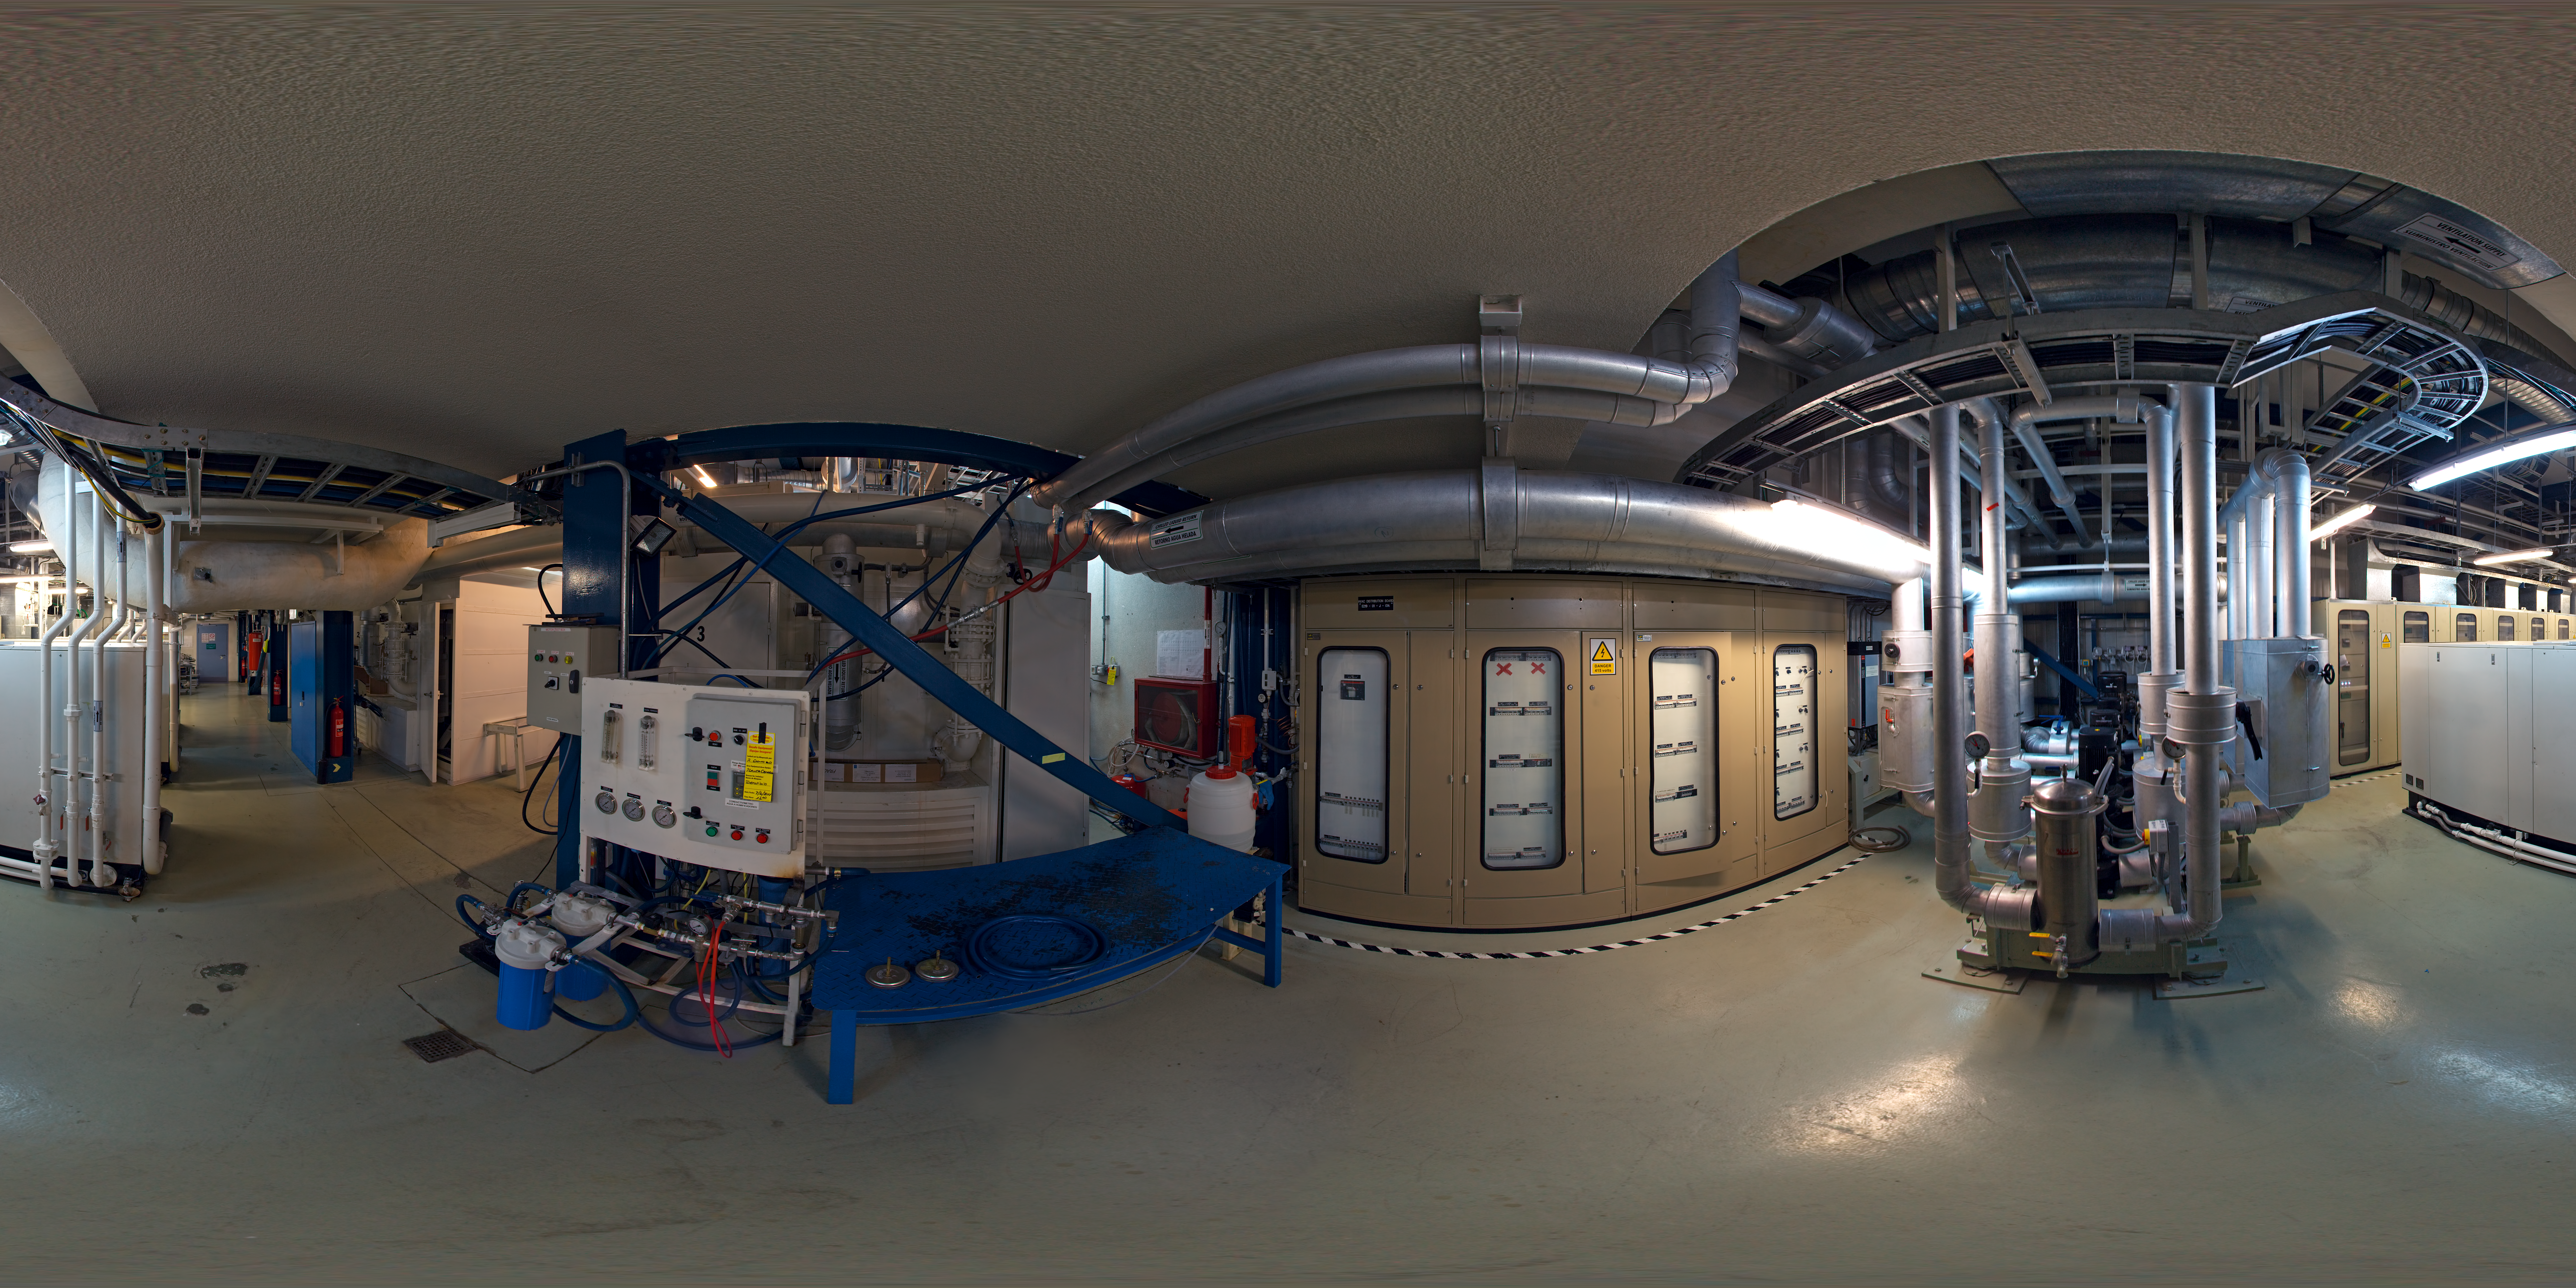

Cooling plant panorama

This panorama shows the liquid cooling plant inside the control building at Paranal.

Credit: ESO